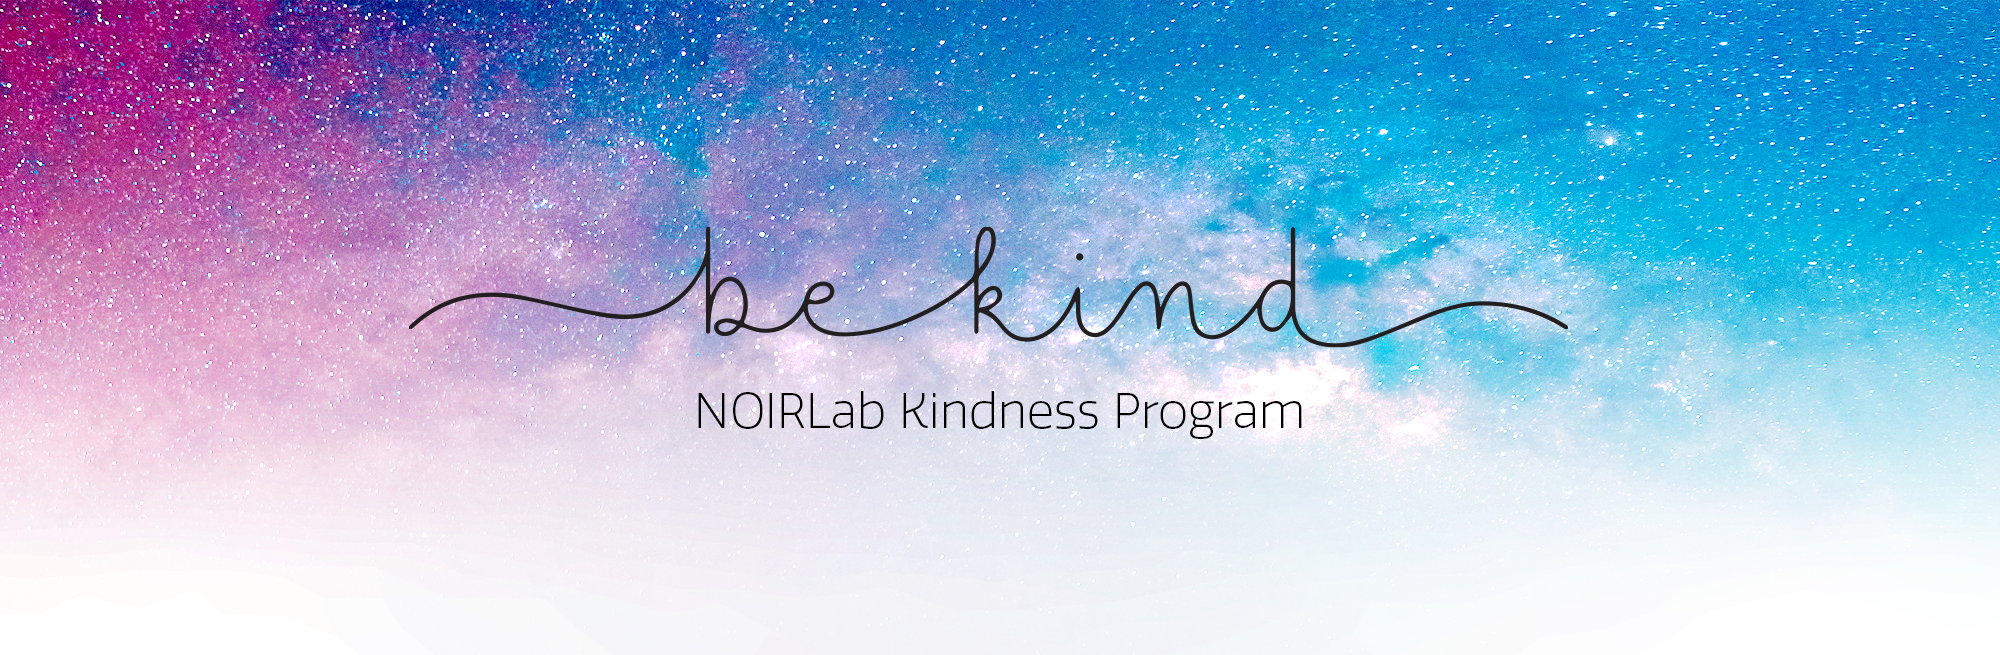

NOIRLab Kindness Program

NOIRLab Kindness Program.

Credit: NOIRLab/NSF/AURA